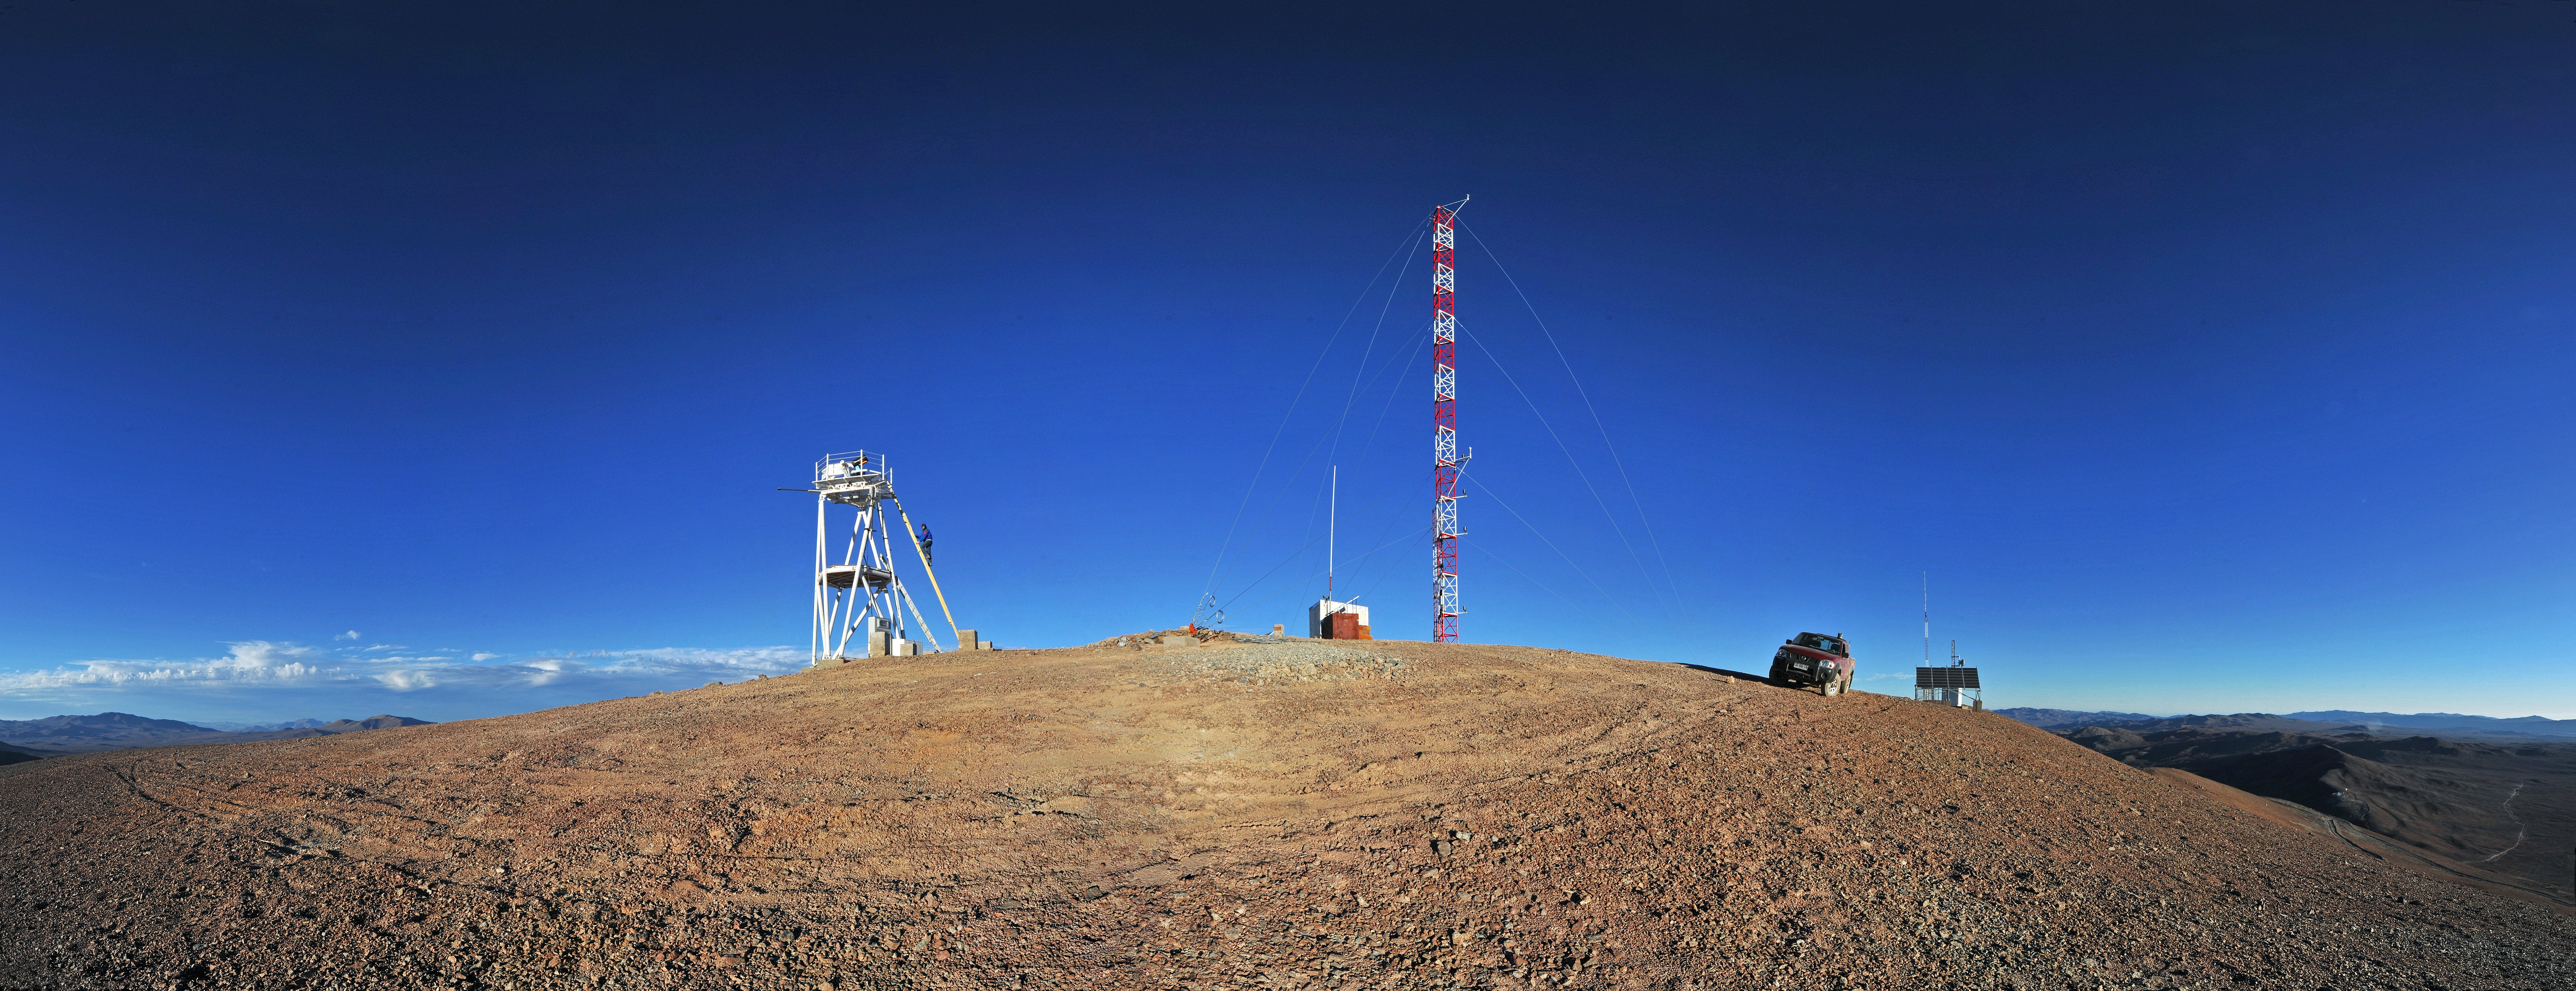

On Cerro Armazones

Panoramic view of the top of the 3046-metre mountain which will host the Extremely Large Telescope (ELT). The selected site is called Cerro Armazones and is located some 120 km south from Antofagasta, in the II Region of Chile and only 20 km away from Cerro Paranal, home of the ESO Very Large Telescope (VLT). This area of the Chilean Atacama desert, in the Coastal Mountain range, offers excellent conditions for ground-based astronomy.

This panorama was taken by ESO Photo Ambassador Serge Brunier.

Credit: ESO/S. Brunier